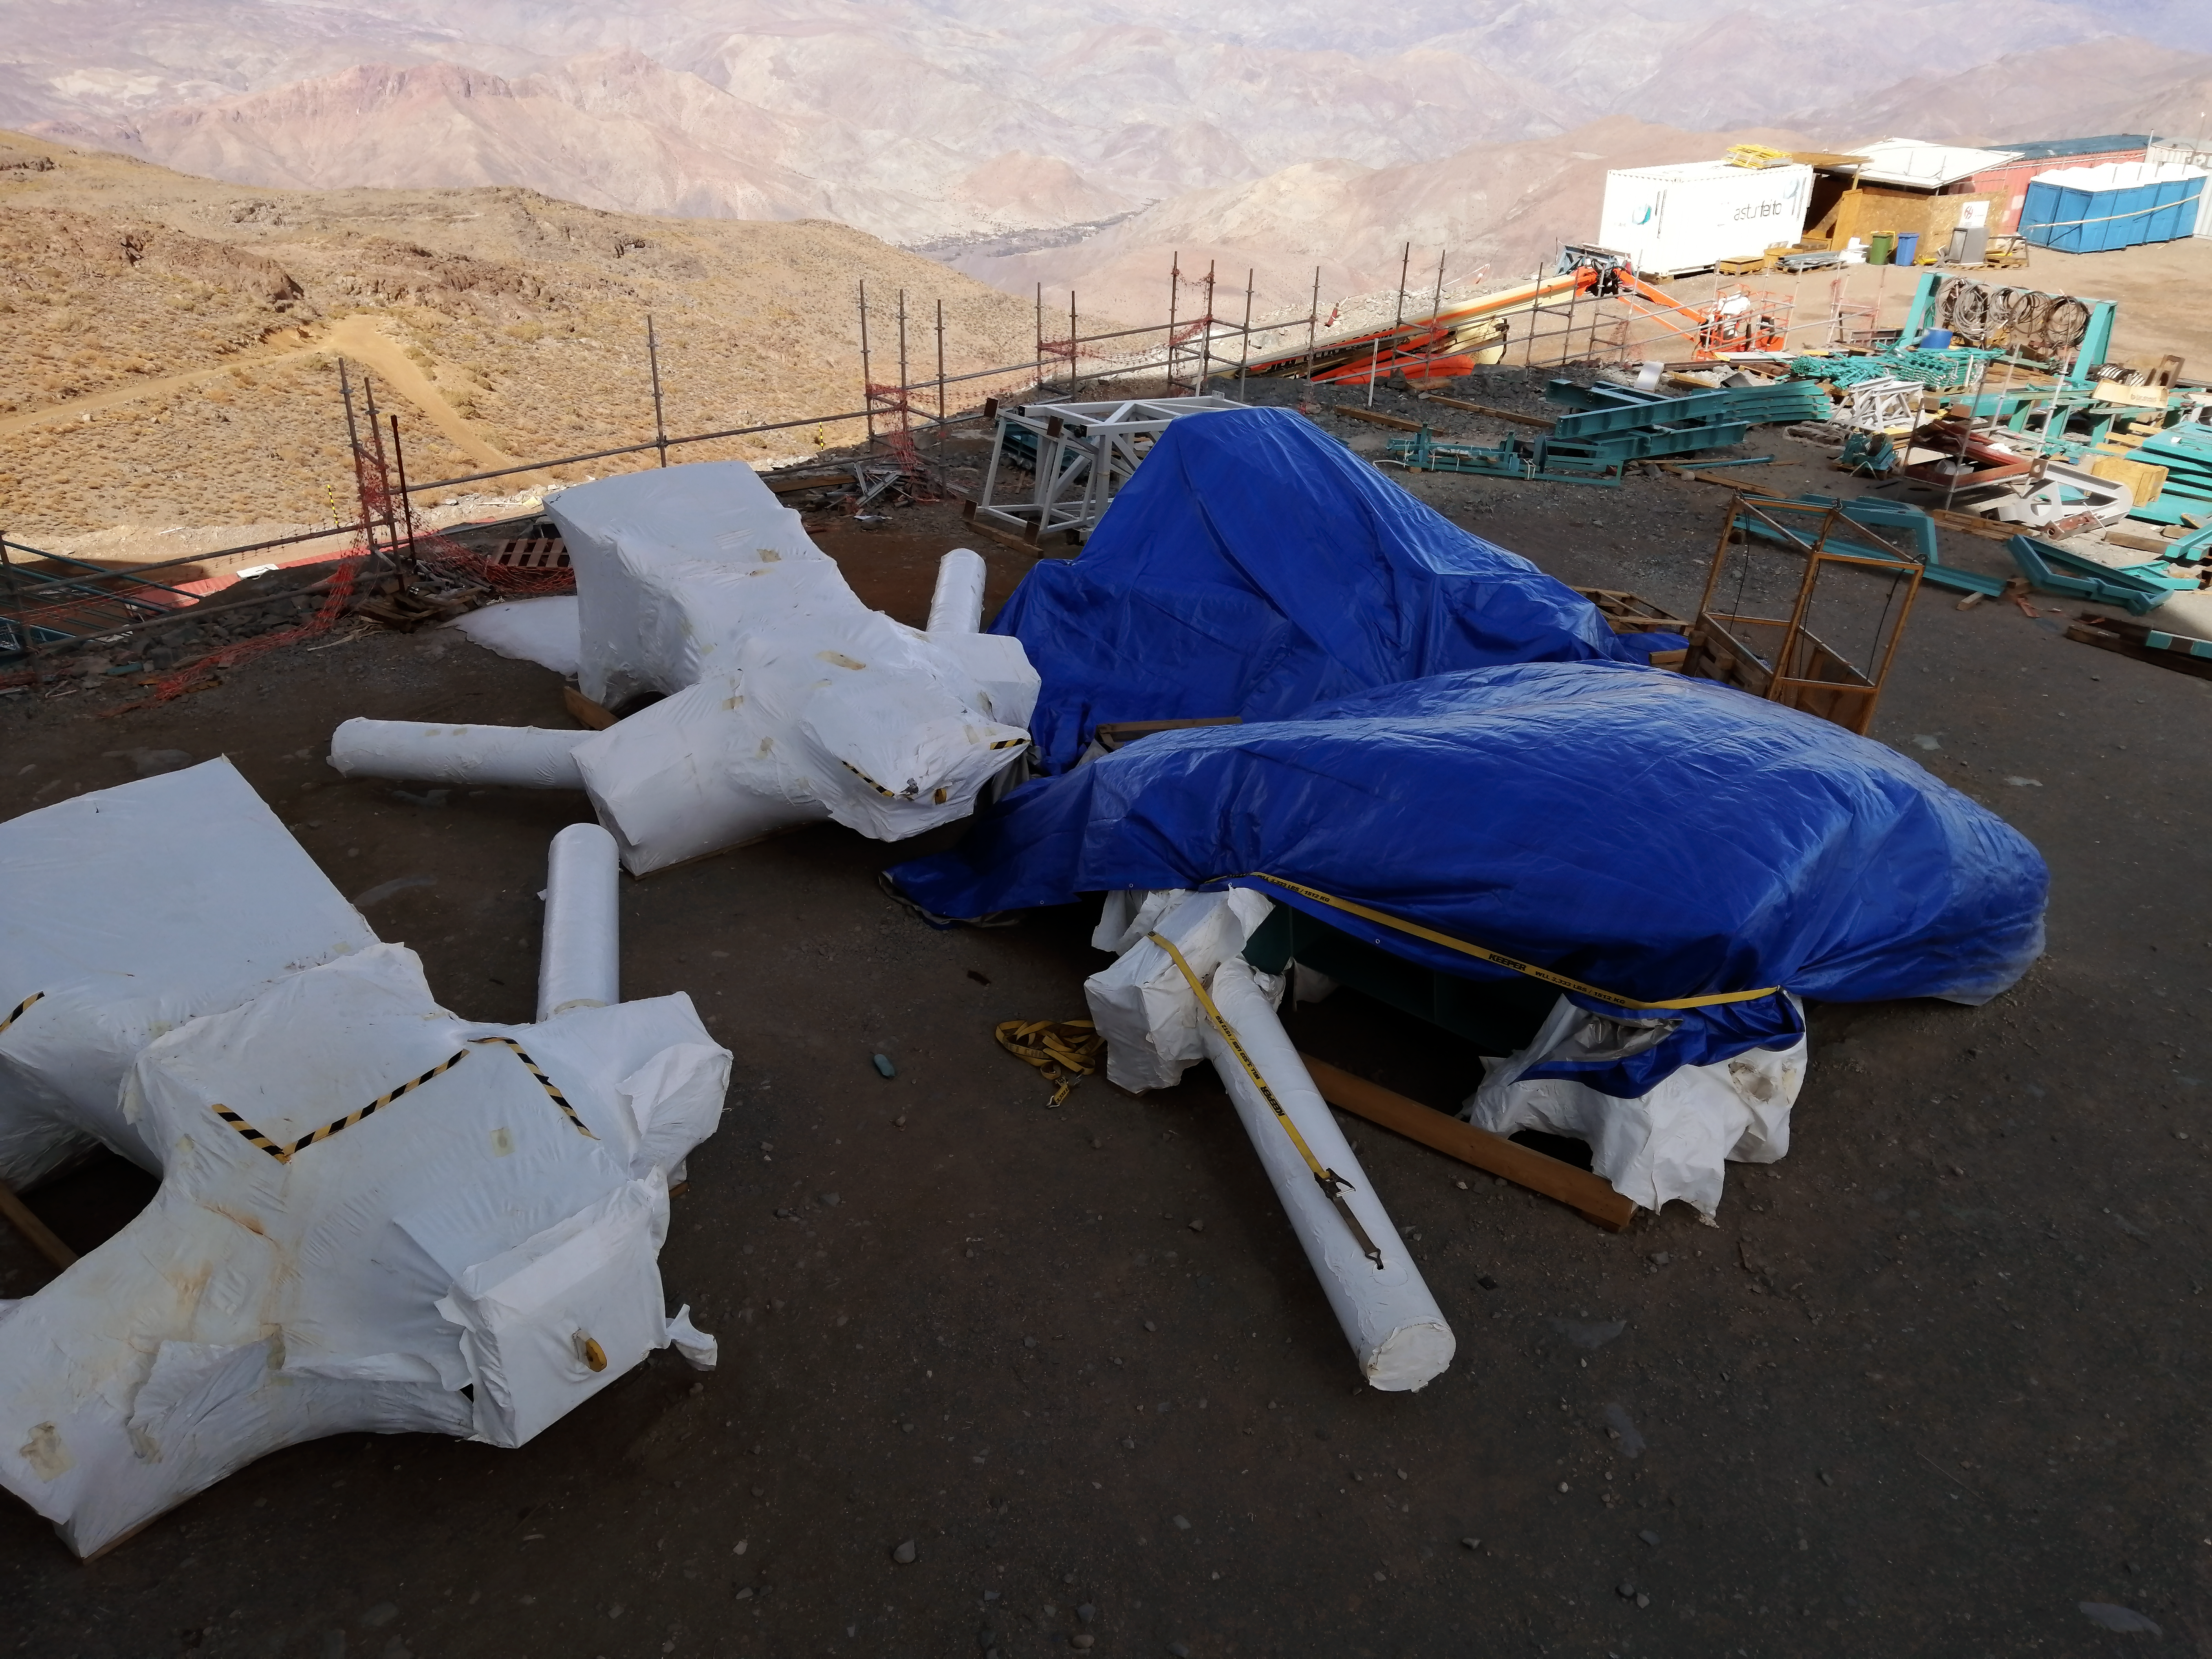

Rubin inspection trip on 11 August 2020

A mandatory quarantine was declared in the La Serena/Coquimbo region starting 29 July 2020. An end date was not announced, but the order will be reviewed weekly. The quarantine affects Rubin activities on the summit; although Rubin staff still has permission to perform equipment and facility inspections, we are limited to one visit per week, with a small team. Additional work that was planned, such as IT and electrical work, will be postponed until the quarantine order is lifted. This photo is from an inspection trip on 11 August 2020.

Credit: Rubin Obs/NSF/AURA